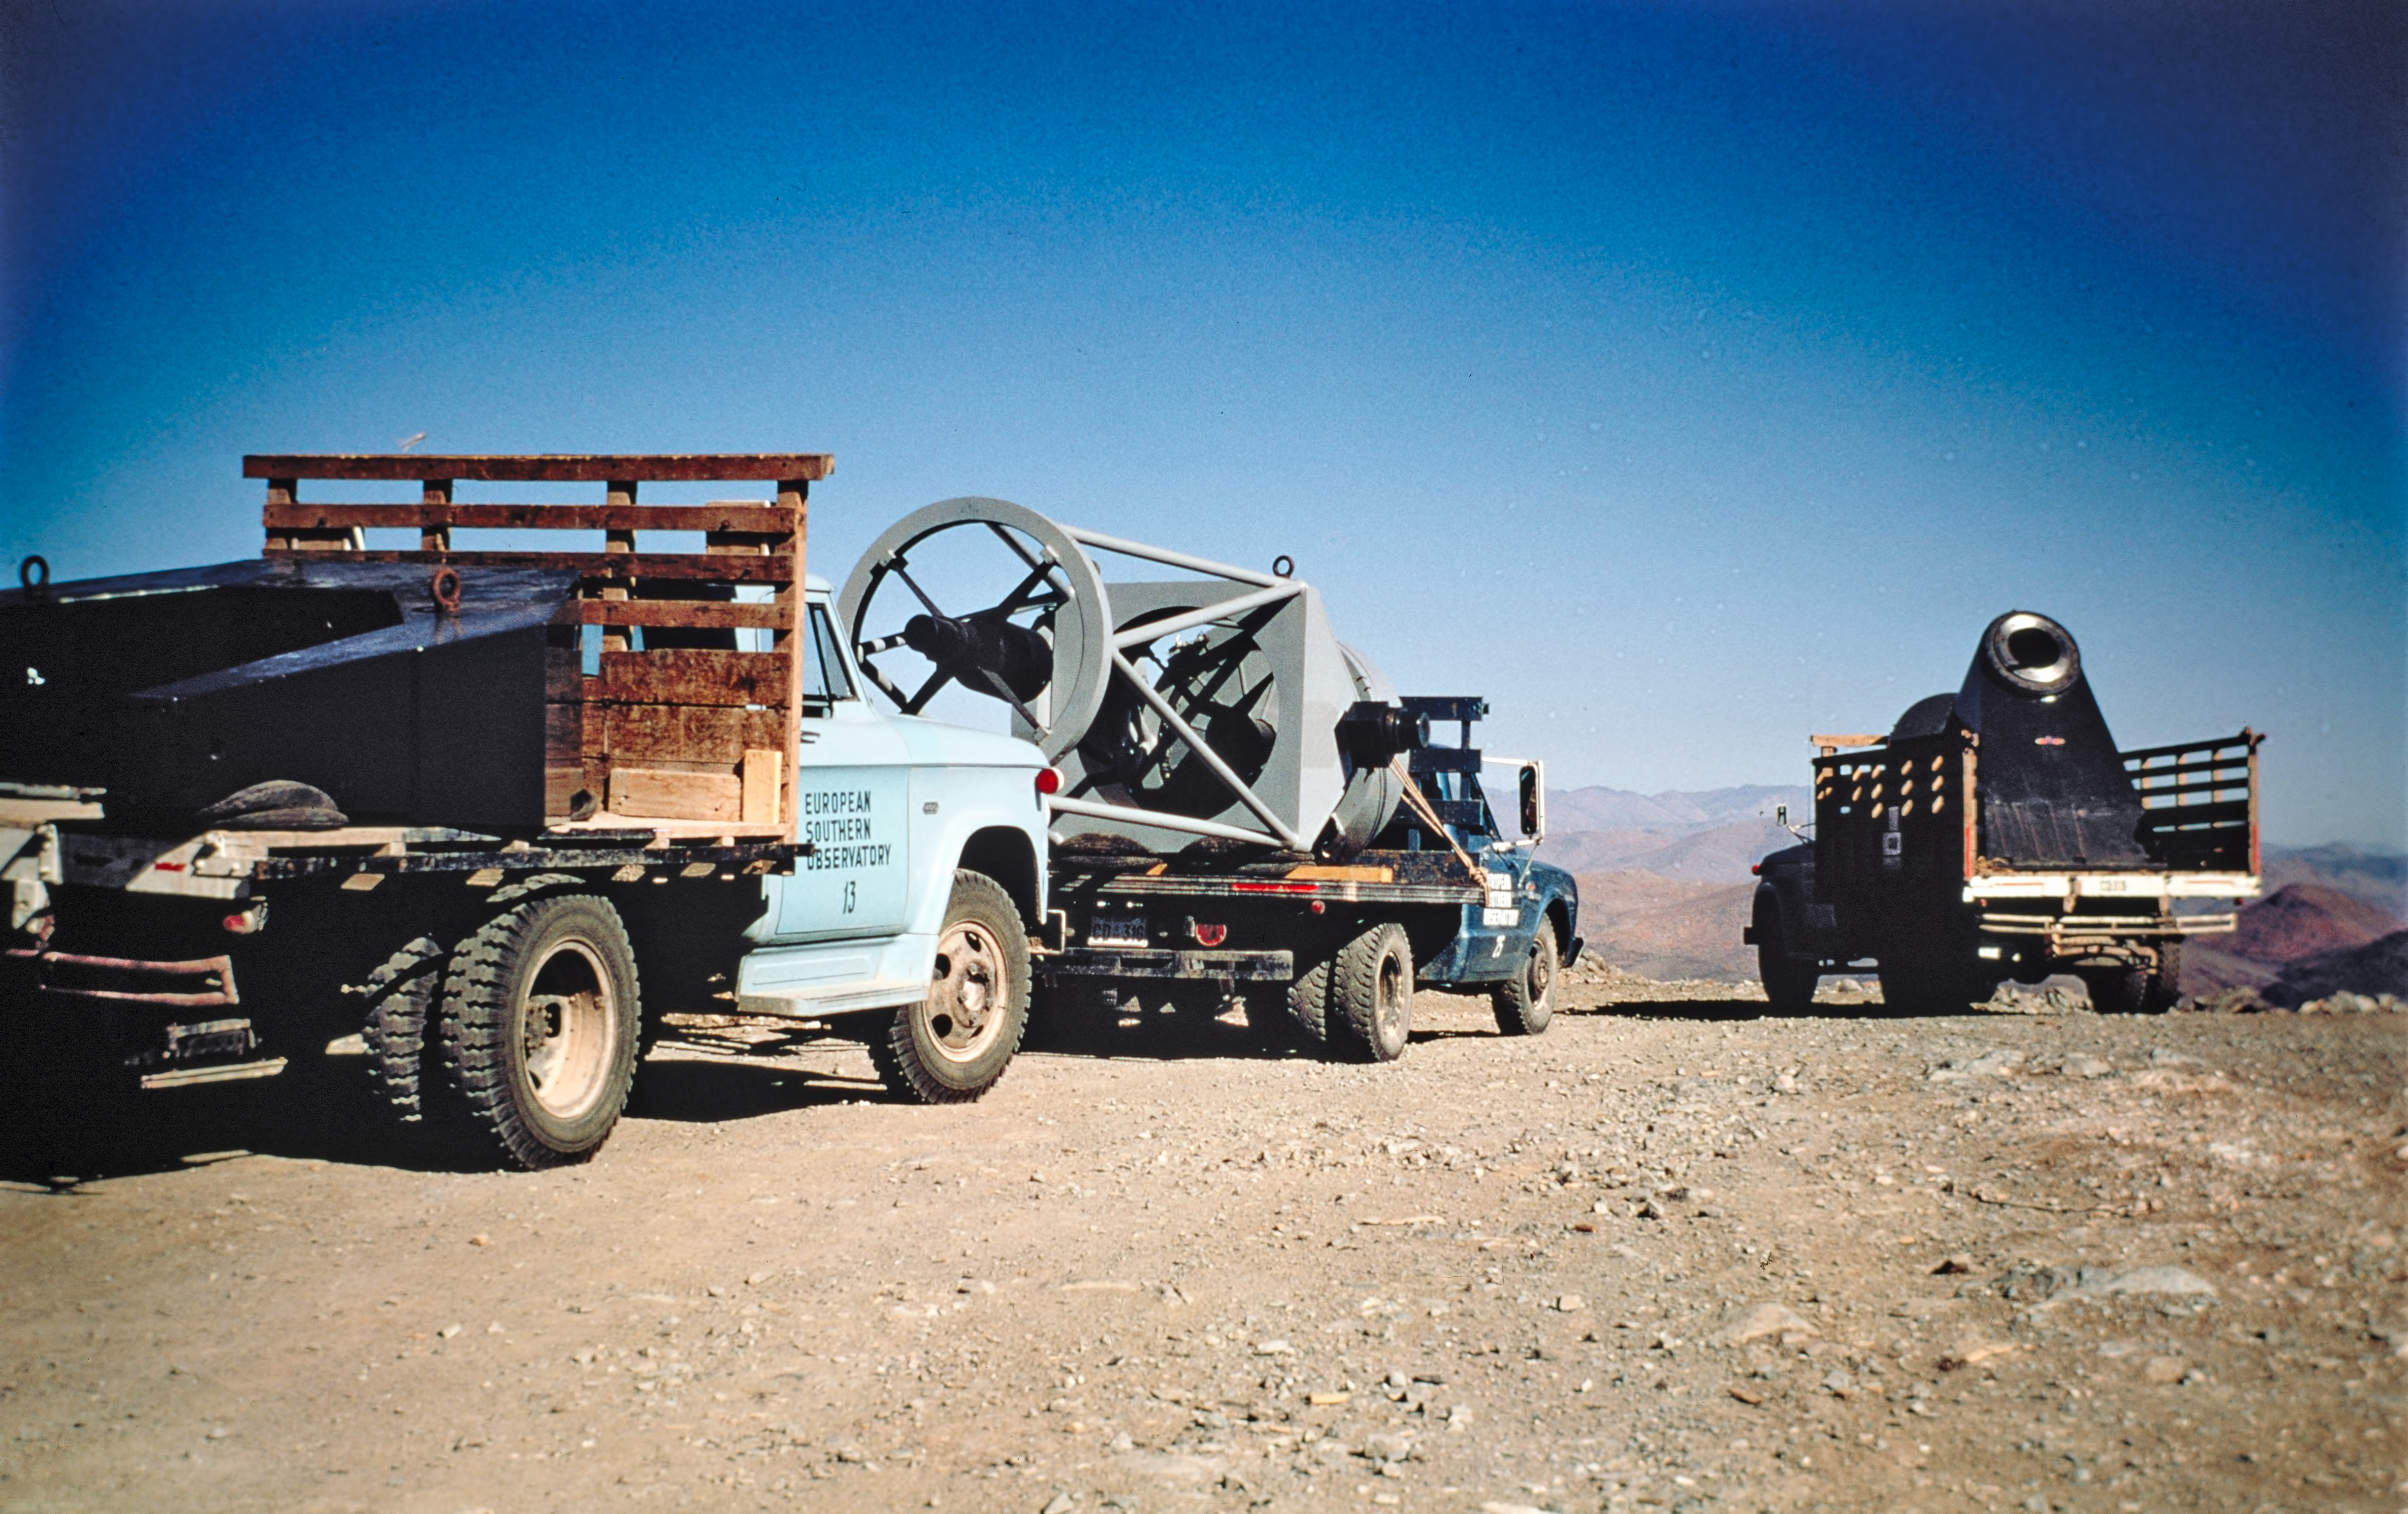

ESO 1-metre Schmidt telescope on its way to La Silla

The convoy transporting the axis mount, the telescope structure and the fork mount of the ESO 1-metre Schmidt telescope to La Silla, on 13 September, 1968.

Credit: ESO